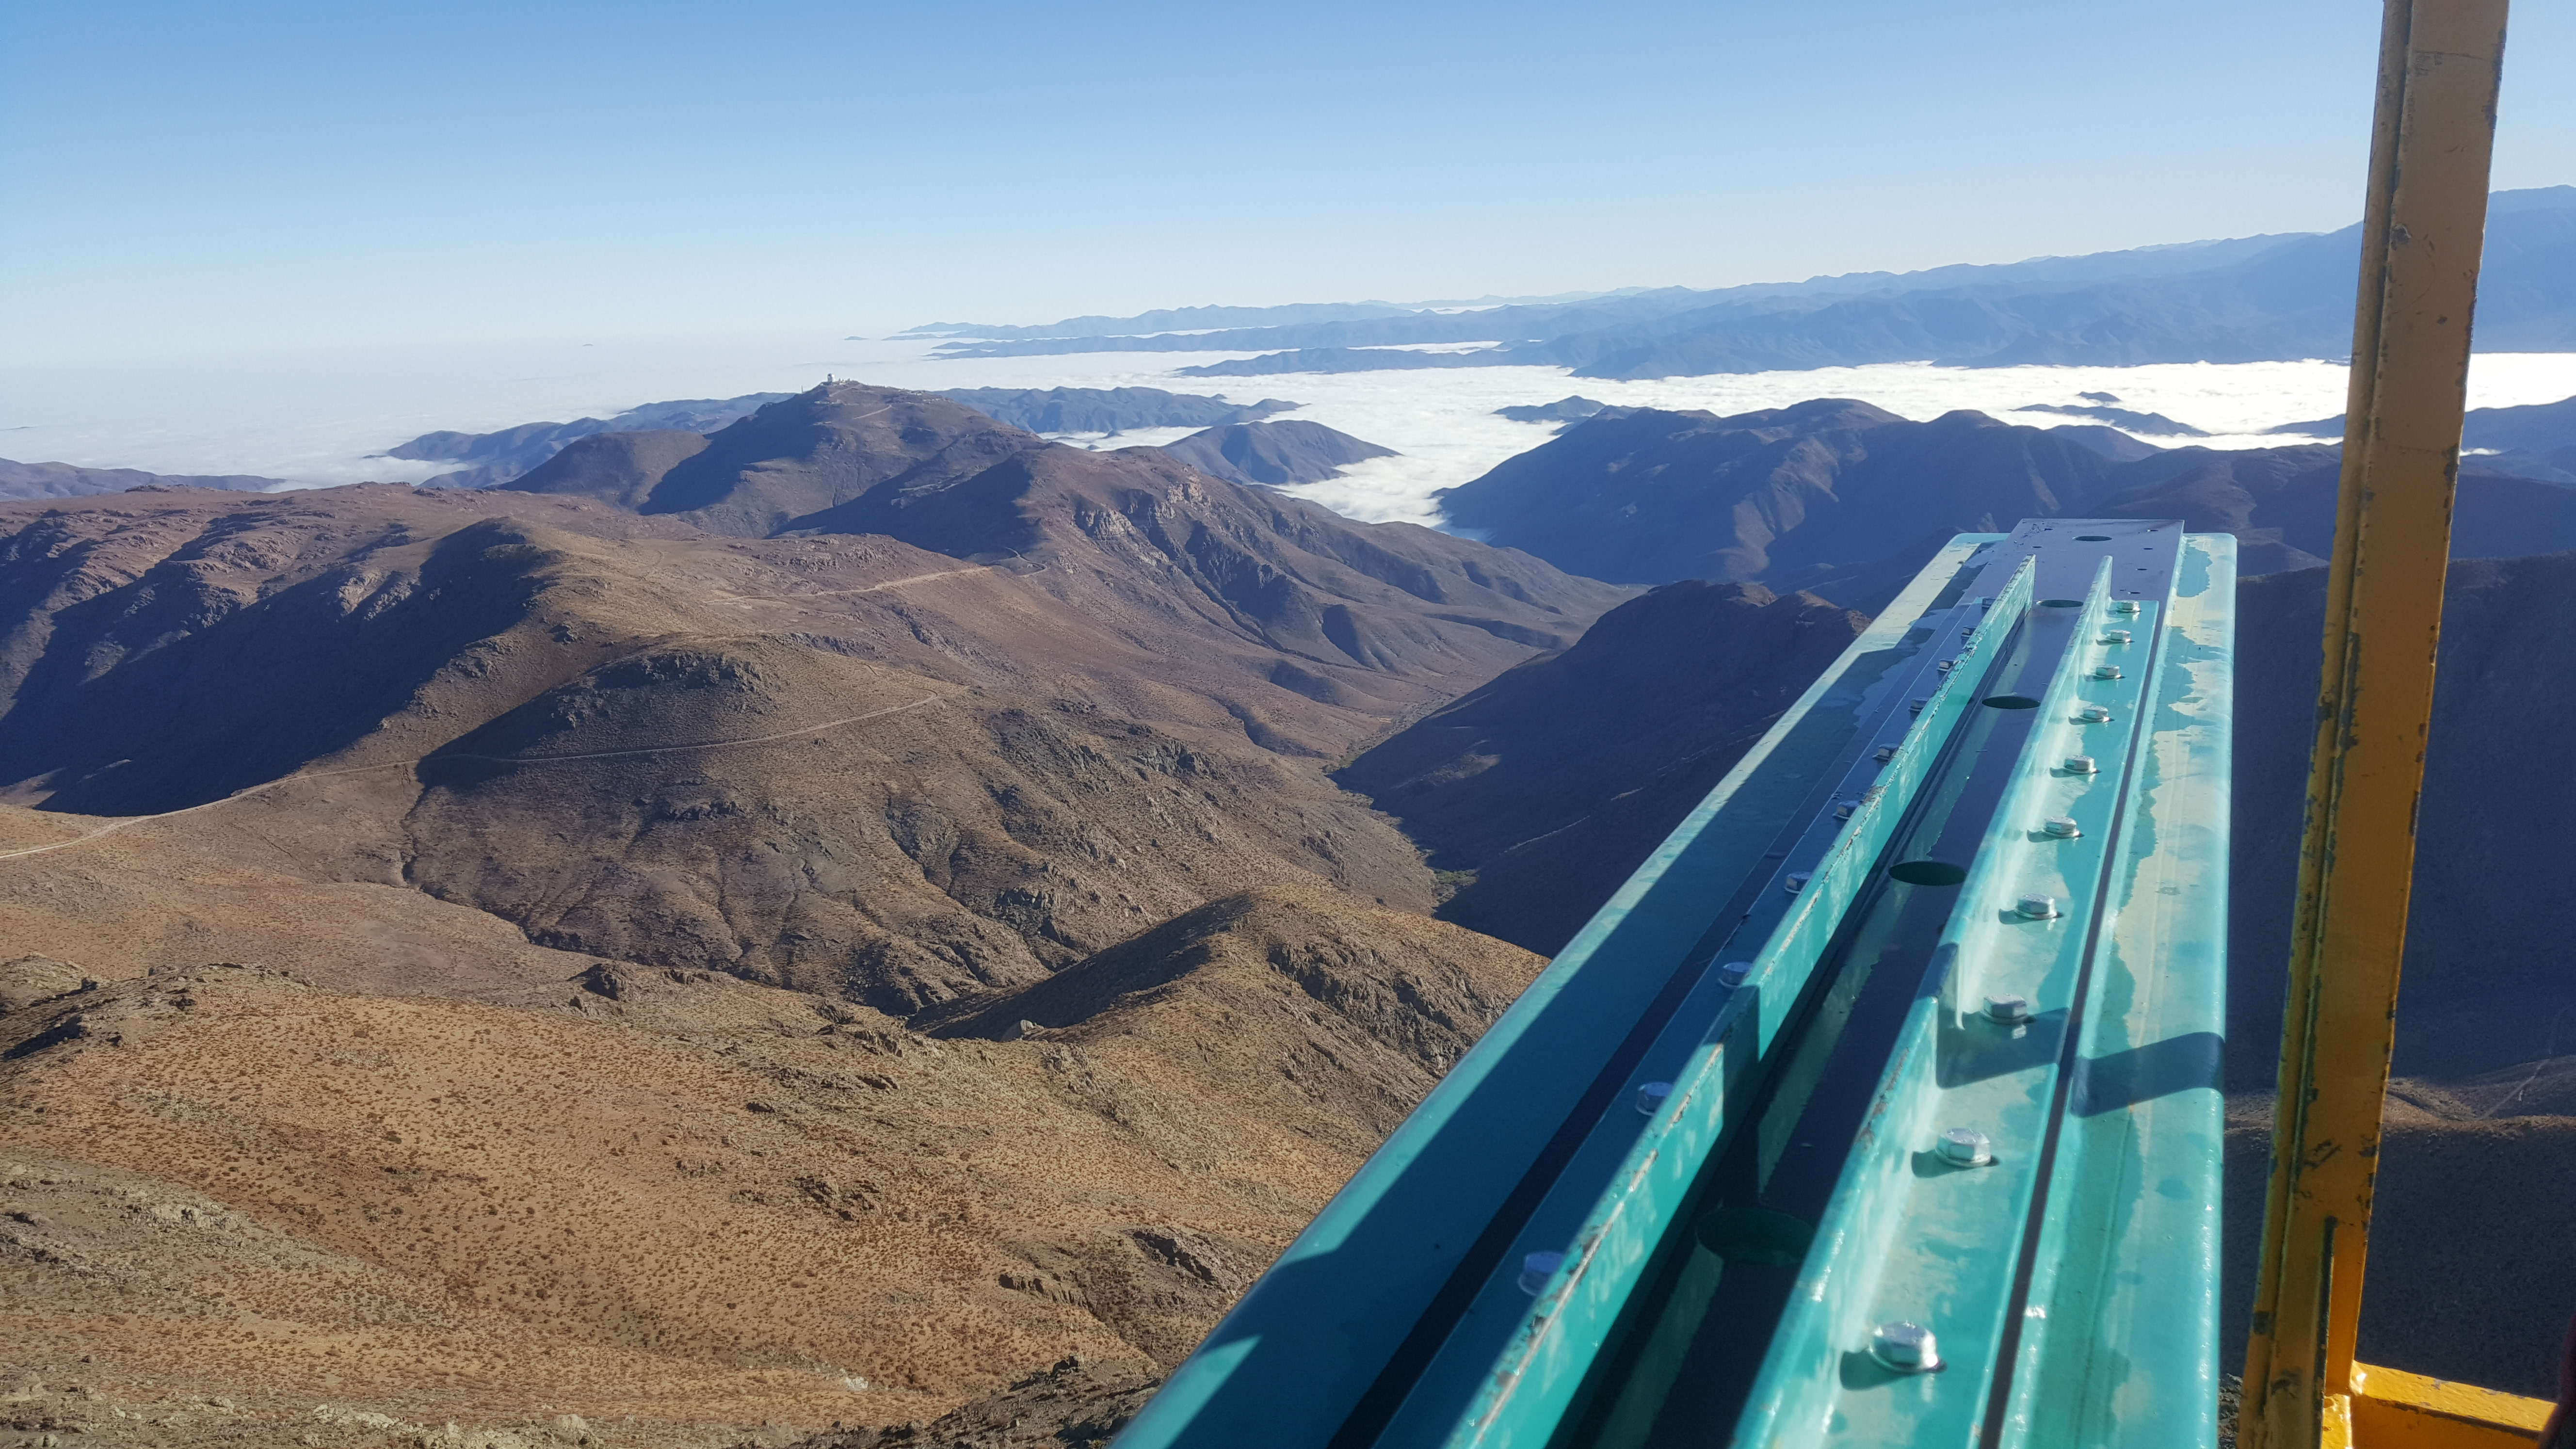

Summit Inspection May 26, 2020

A regular inspection of the Cerro Pachón construction site took place on May 26th. This visit included more work on the Dome and a detailed inspection of Telescope Mount Assembly (TMA) stored materials, as requested by TMA vendor Asturfeito.

Credit: Rubin Observatory/NSF/AURA